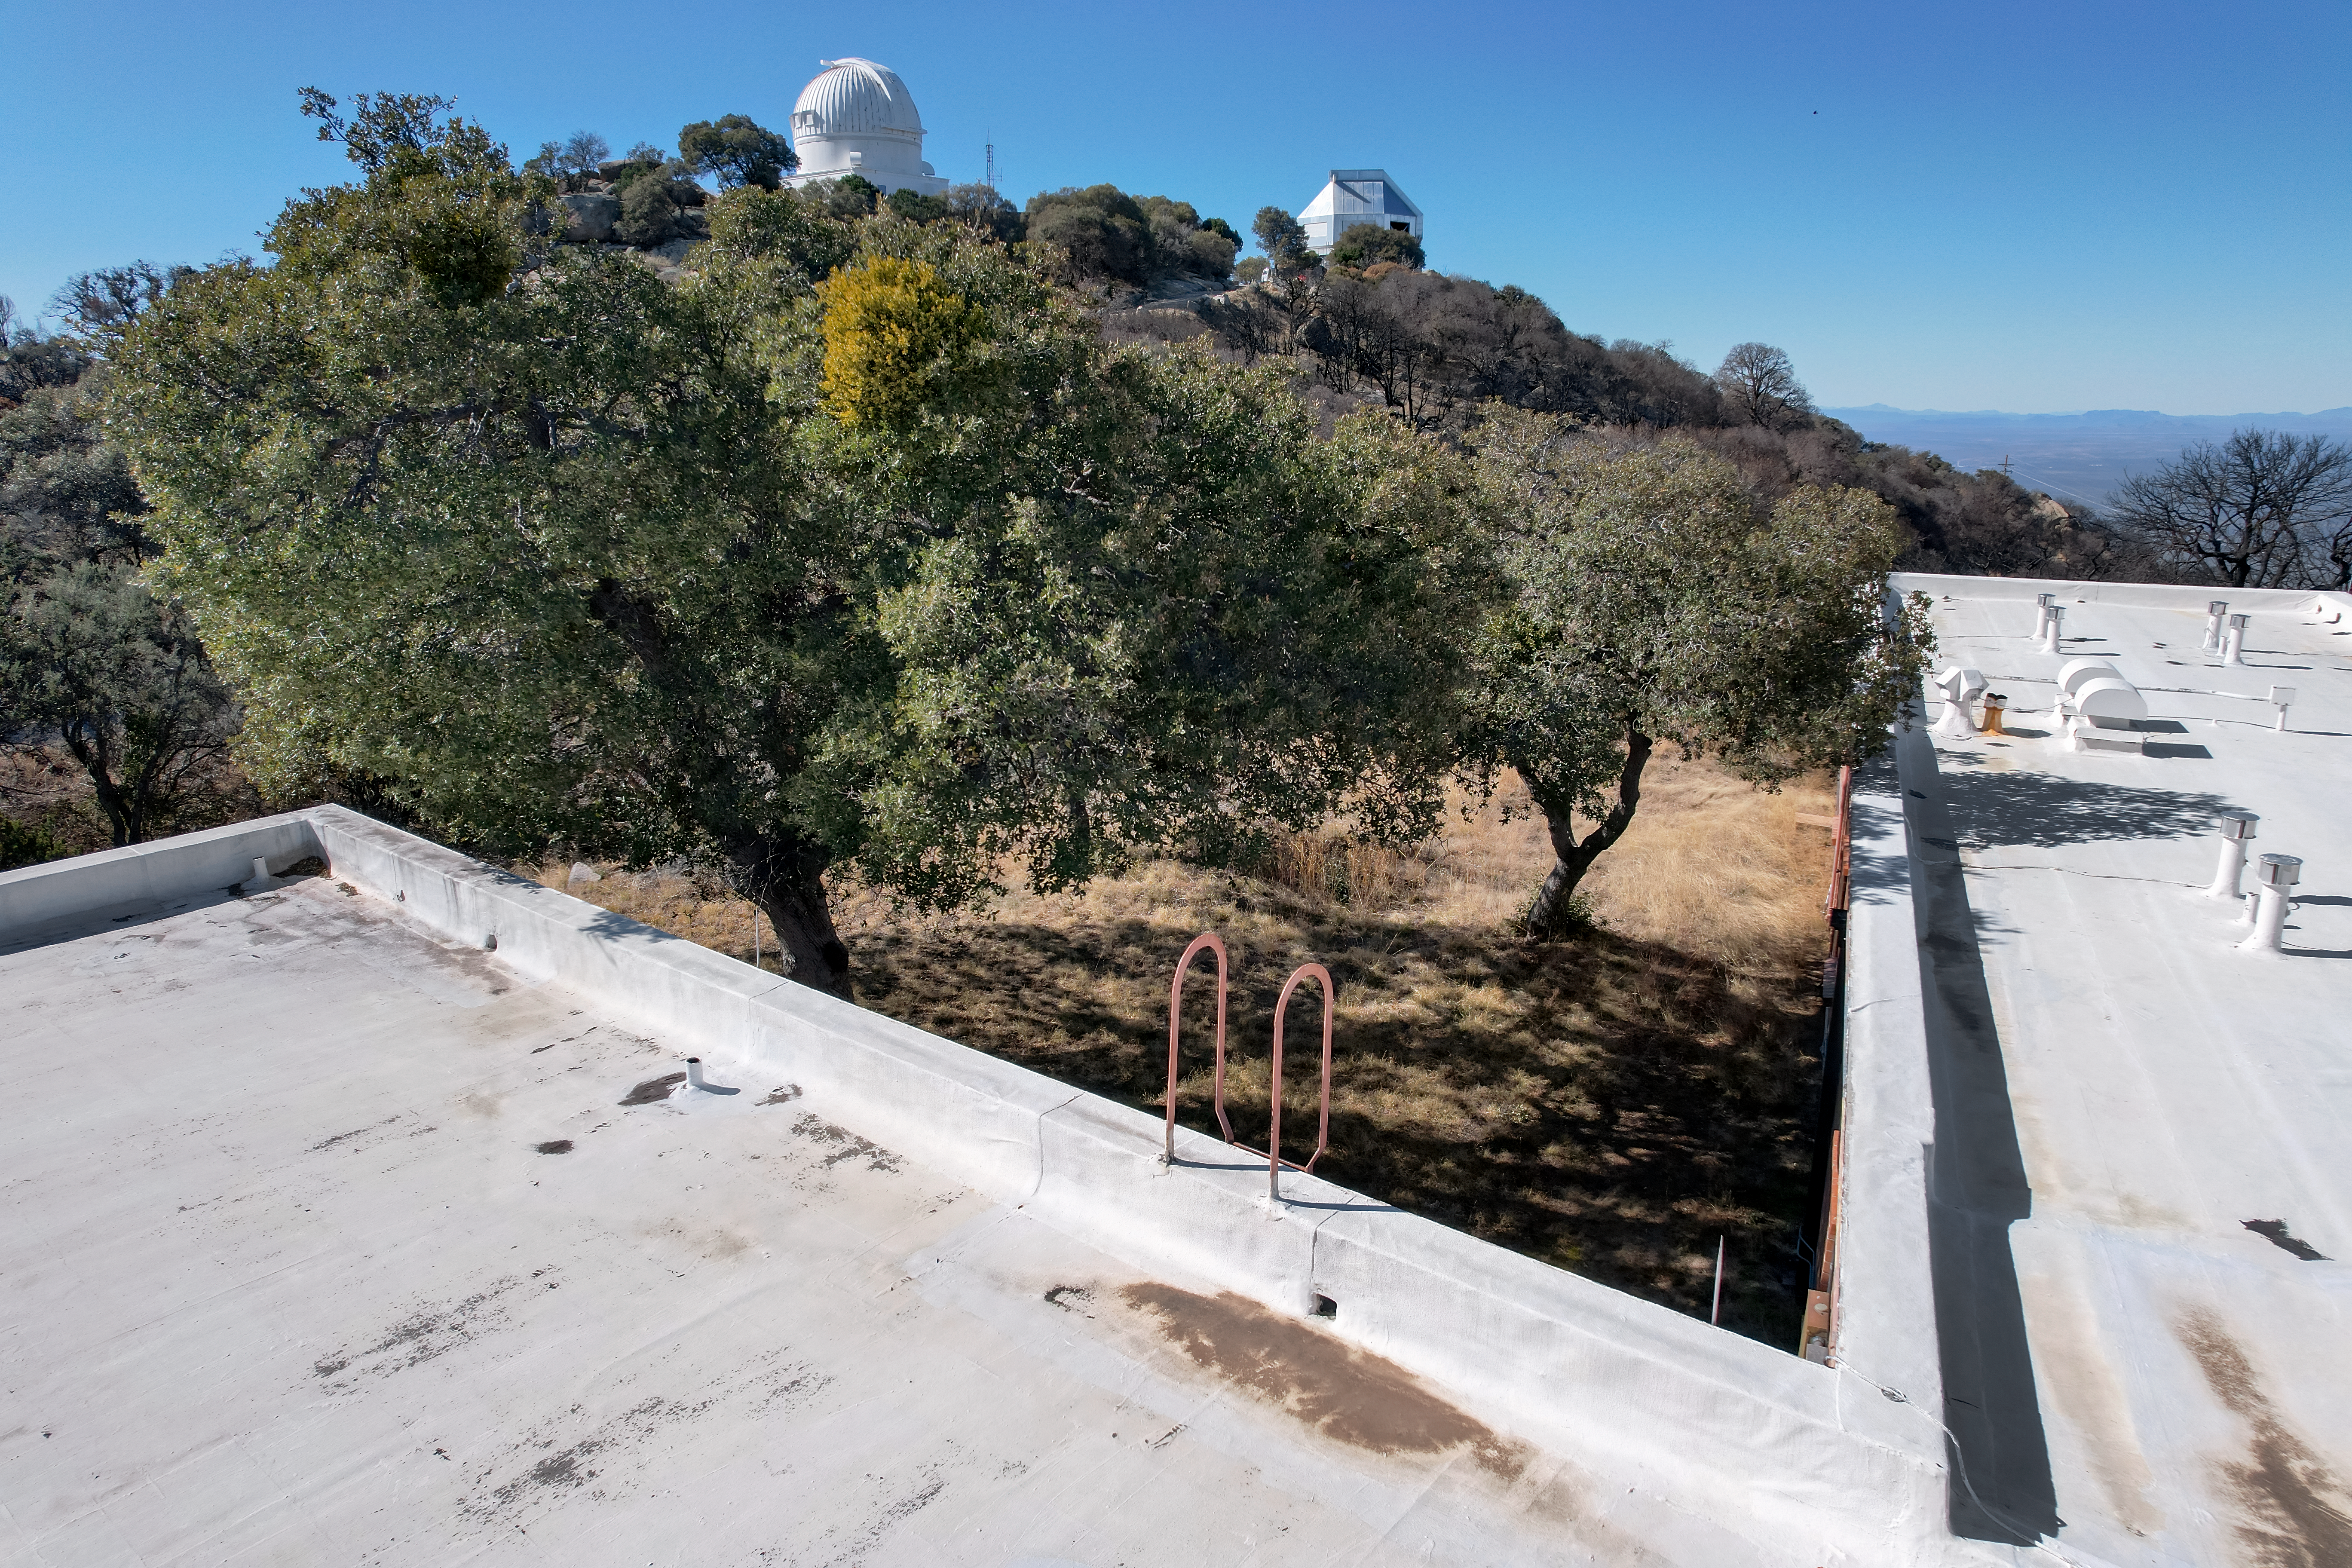

Kitt Peak National Observatory Dormitory 1

View from the roof of Dormitory 1 at Kitt Peak National Observatory (KPNO), a Program of NSF NOIRLab, from which the WIYN 0.9-meter Telescope (left) and the WIYN 3.5-meter Telescope (right) can be seen.

Credit: KPNO/NOIRLab/NSF/AURA/P. Marenfeld